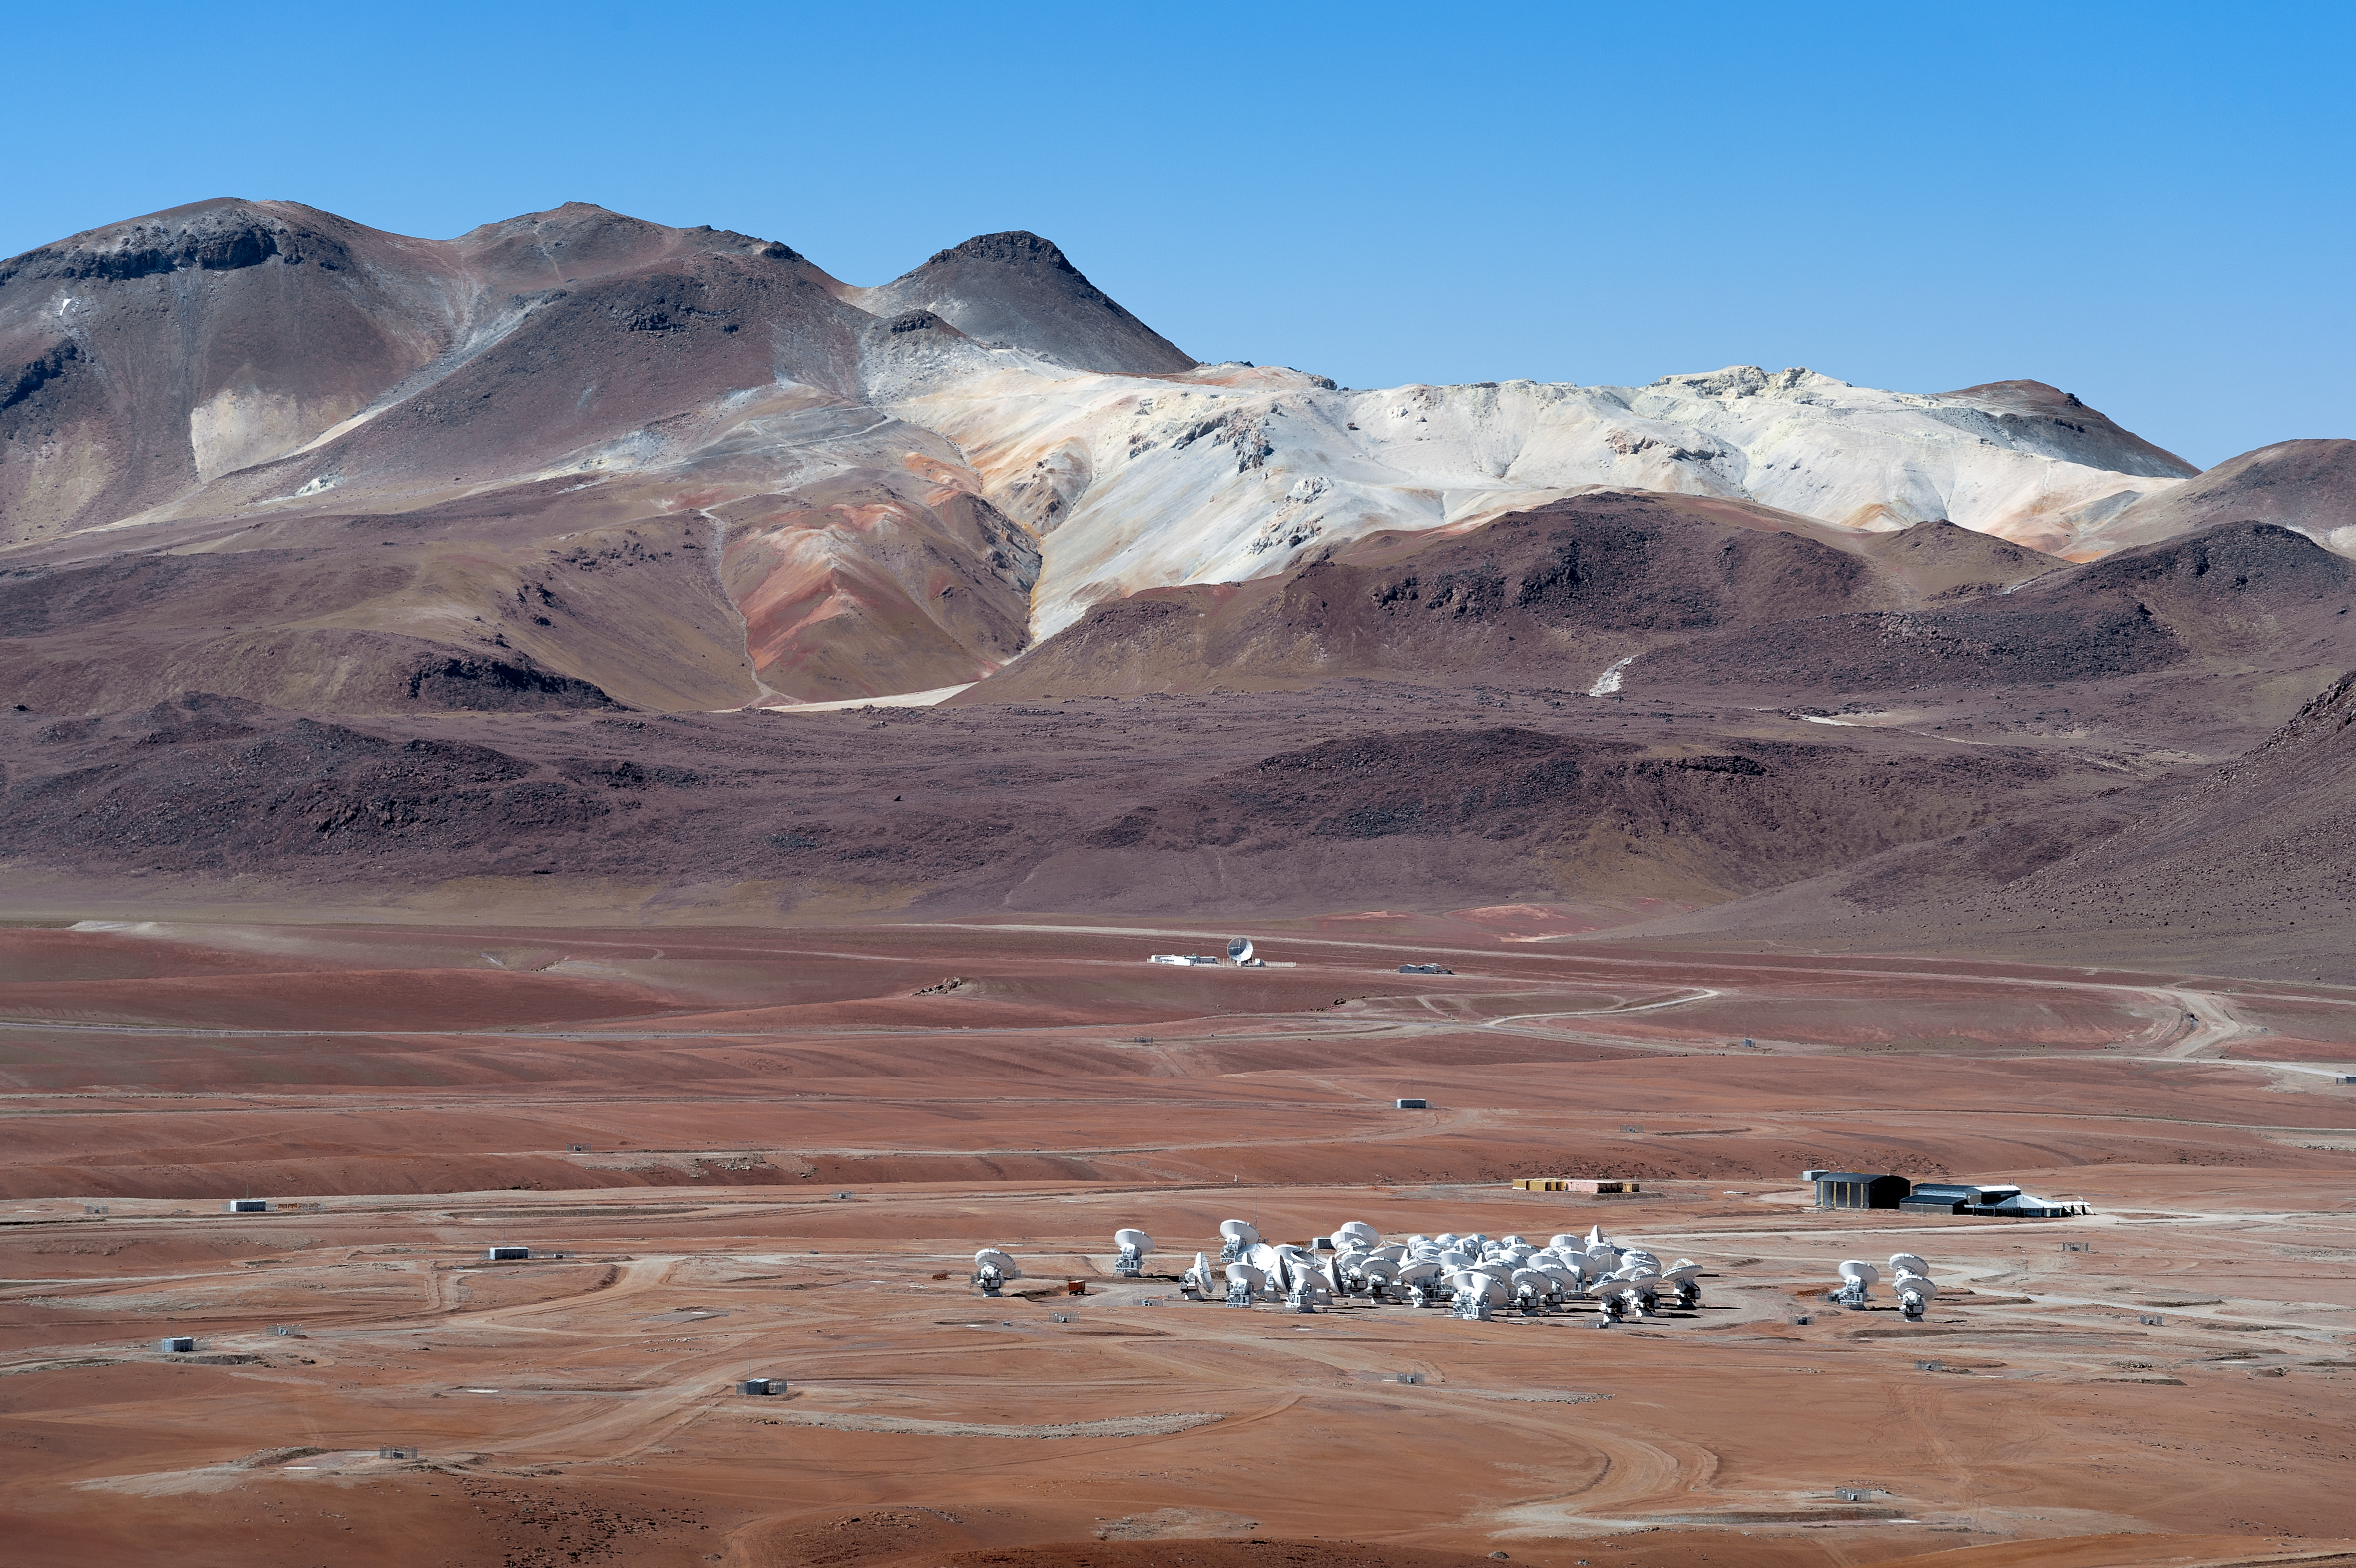

ALMA’s dishes huddle together in the desolate landscape of Chile’s Atacama Desert

The Large Atacama Millimeter/submillimeter Array consists of 66 dishes working together to comprise an enormous radio telescope that can see the coldest regions of the Universe in astonishing detail.

Credit: A. Caproni/ESO